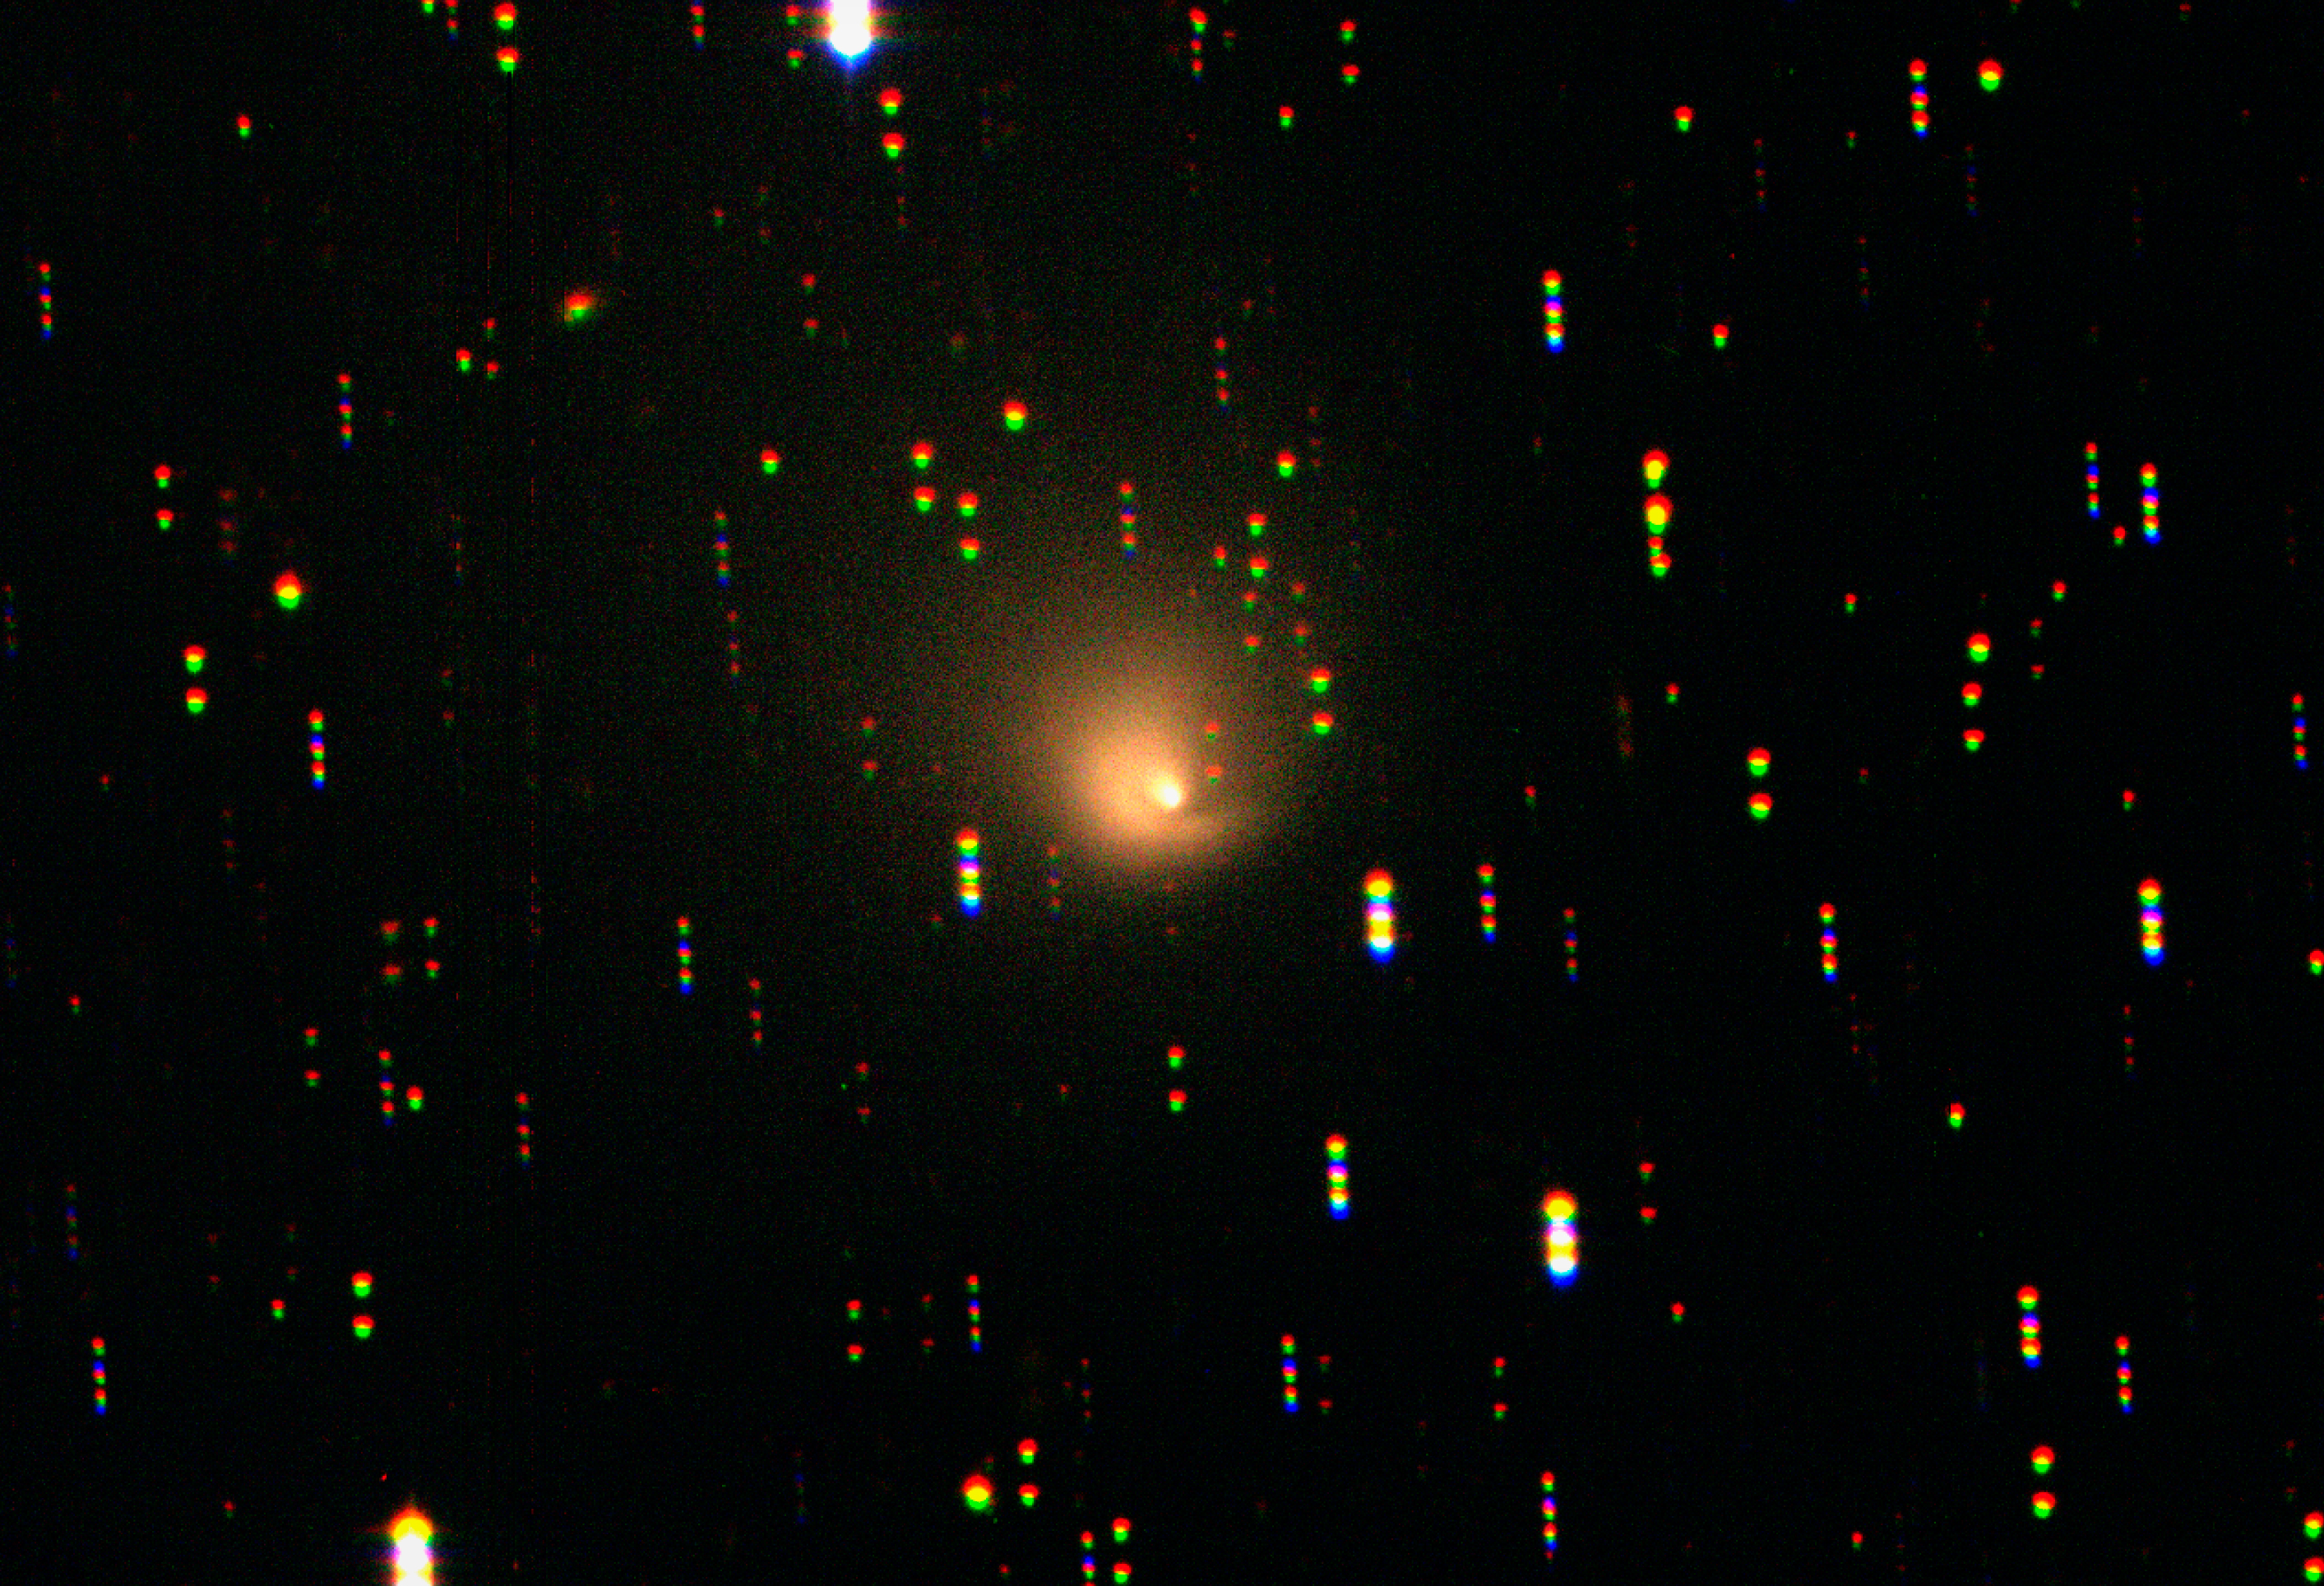

Comet Hale-Bopp, at a distance of nearly 2,000 million kilometres from the Sun

Comet Hale-Bopp, still active at a distance of nearly 2,000 million kilometres from the Sun. The photo is a colour composite of several exposures in different wavebands, obtained with the Wide-Field Imager (WFI) camera at the MPG/ESO 2.2-m telescope at the La Silla Observatory. Despite the very large distance from the Sun, the comet is still "active" — it continues to lose material, as demonstrated by the curved jet, and also possesses an enormous coma. The broad, fan-shaped extension in the tail direction (to the upper left) measures at least 2 million kilometres.

Credit: ESO